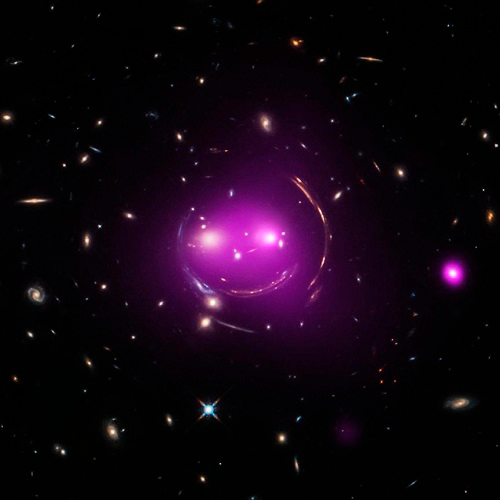

Image of Cheshire Cat gravitationally lensed galaxies

Image of Cheshire Cat gravitationally lensed galaxies produced by combining Chandra X-ray data with Hubble Space Telescope optical data. Gemini spectroscopy provided critical spectroscopic data for characterizing the foreground lensing cluster and understanding its history and likely fate as a "fossil group."

Credit: Hubble Space Telescope/Chandra X-ray Observatory